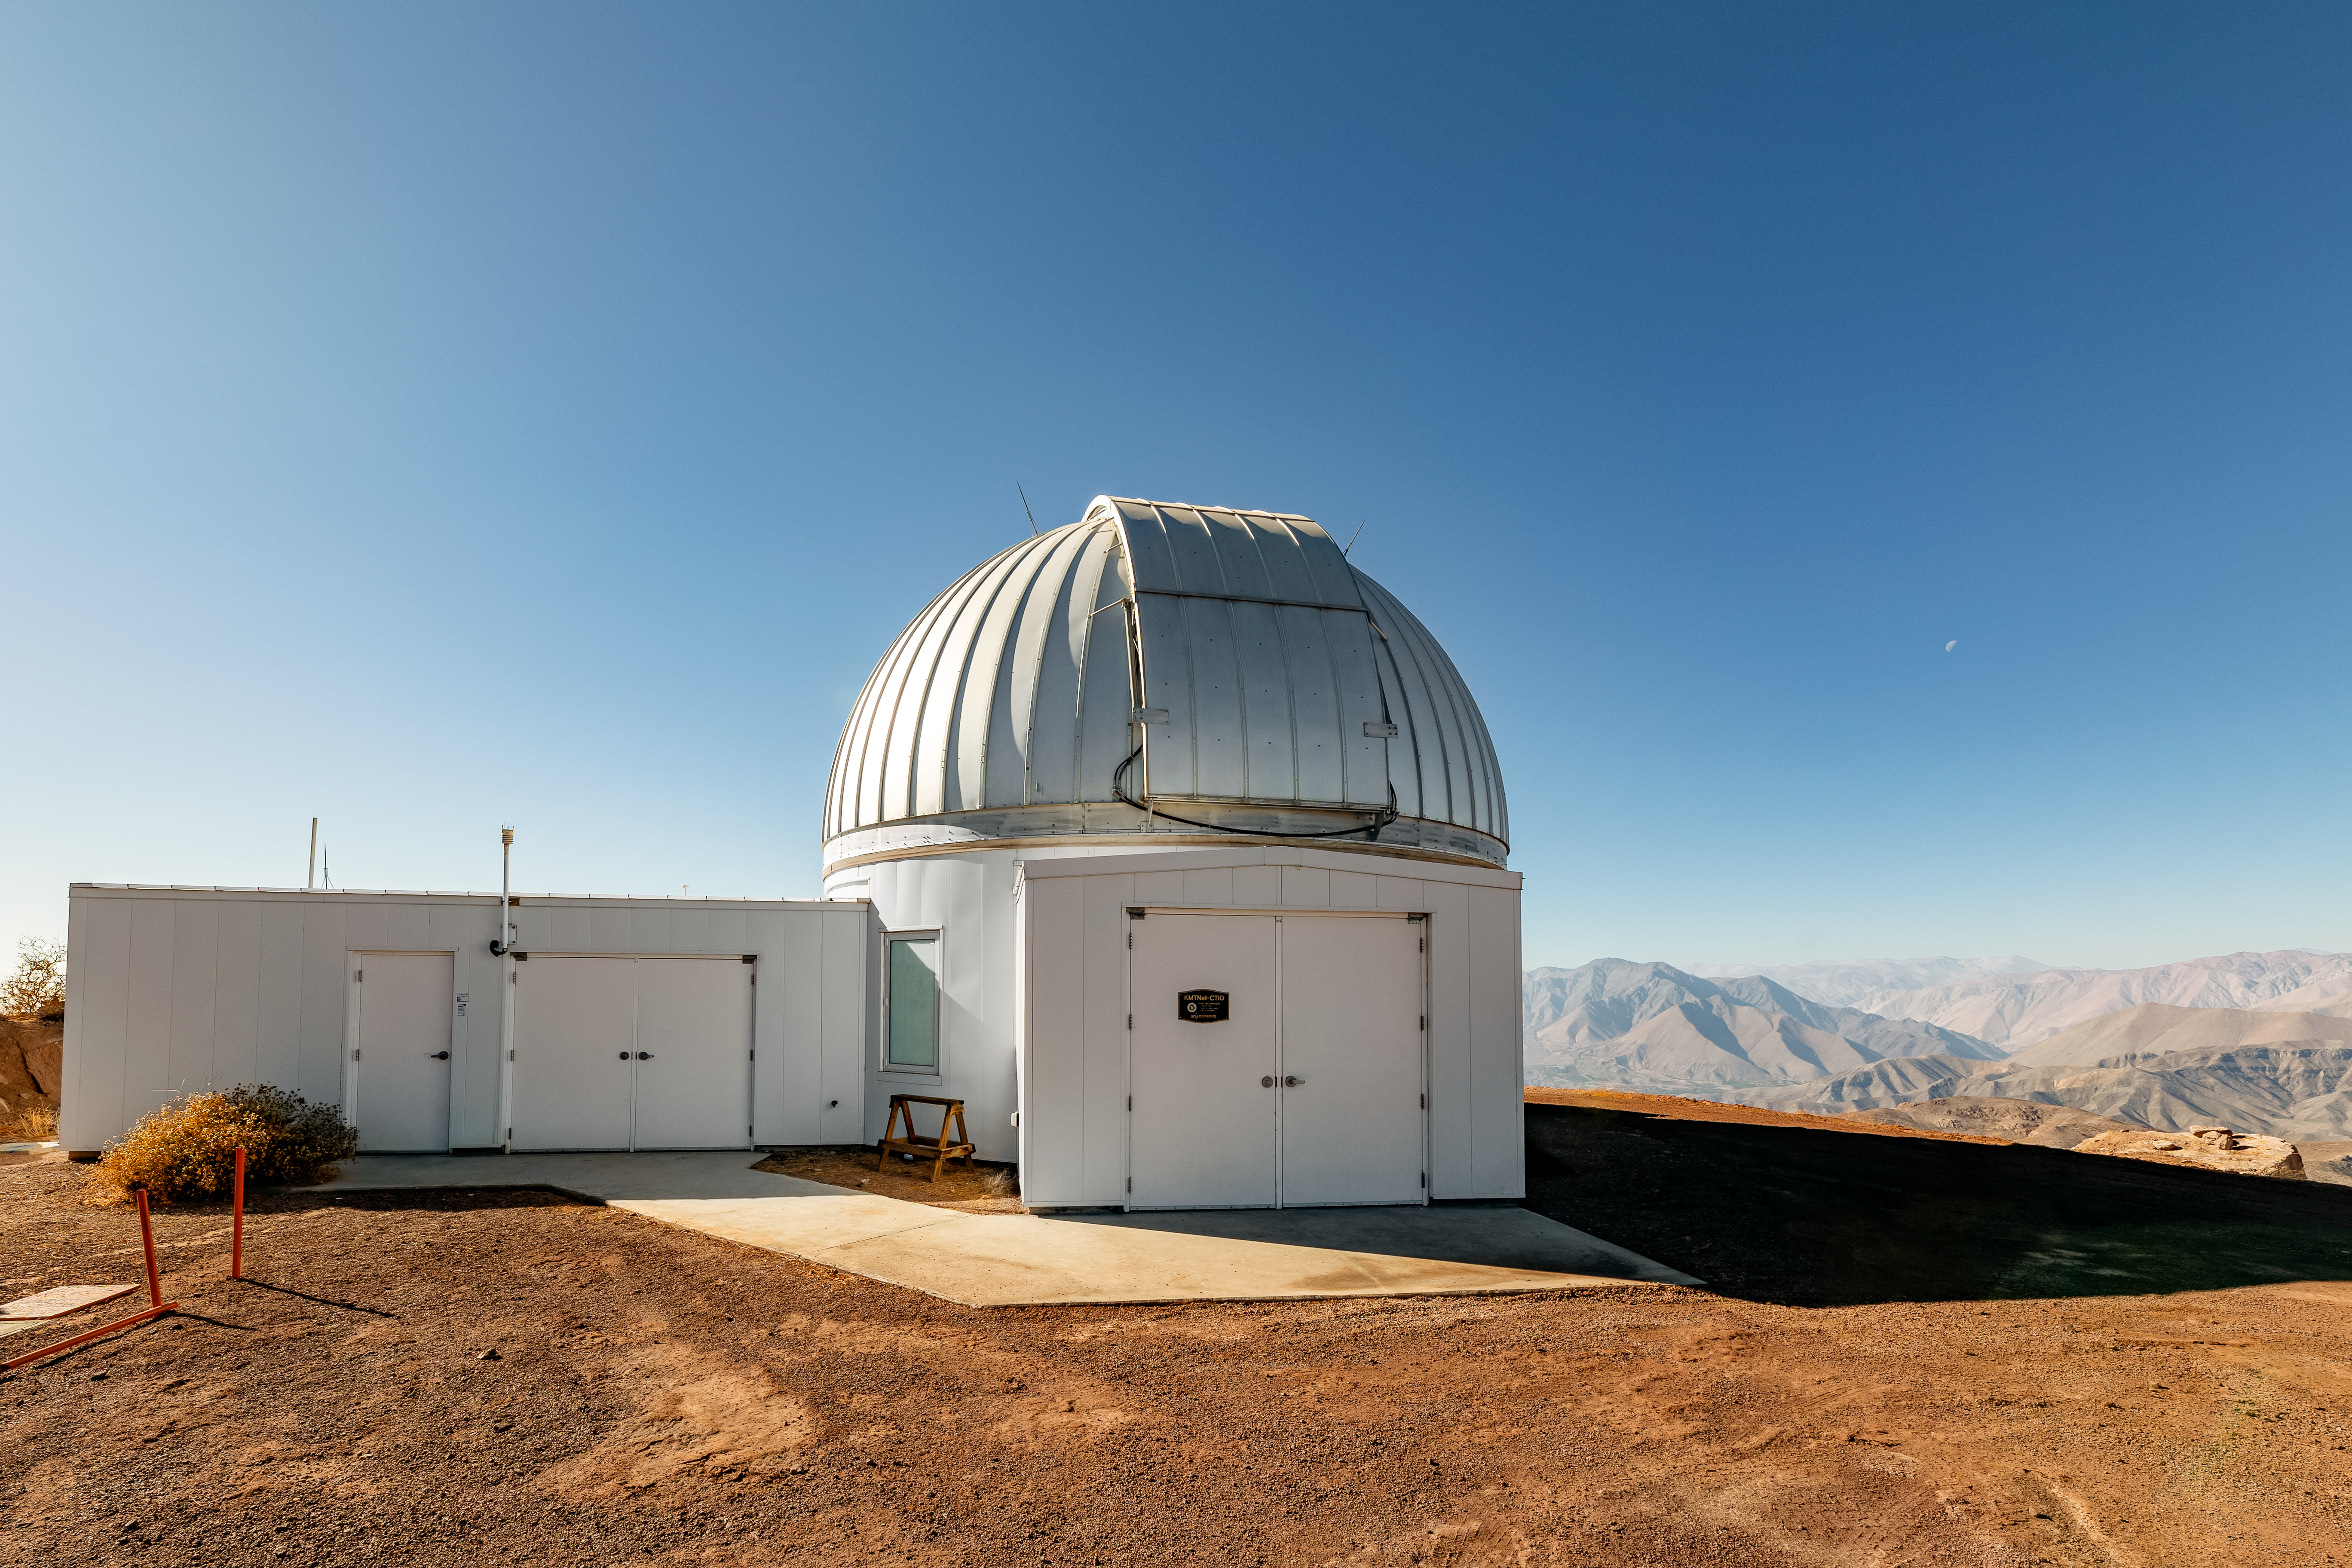

CTIO SMARTS Telescope

One of the many telescopes situated on Cerro Tololo.

Credit: CTIO/NOIRLab/NSF/AURA/ T. Slovinský